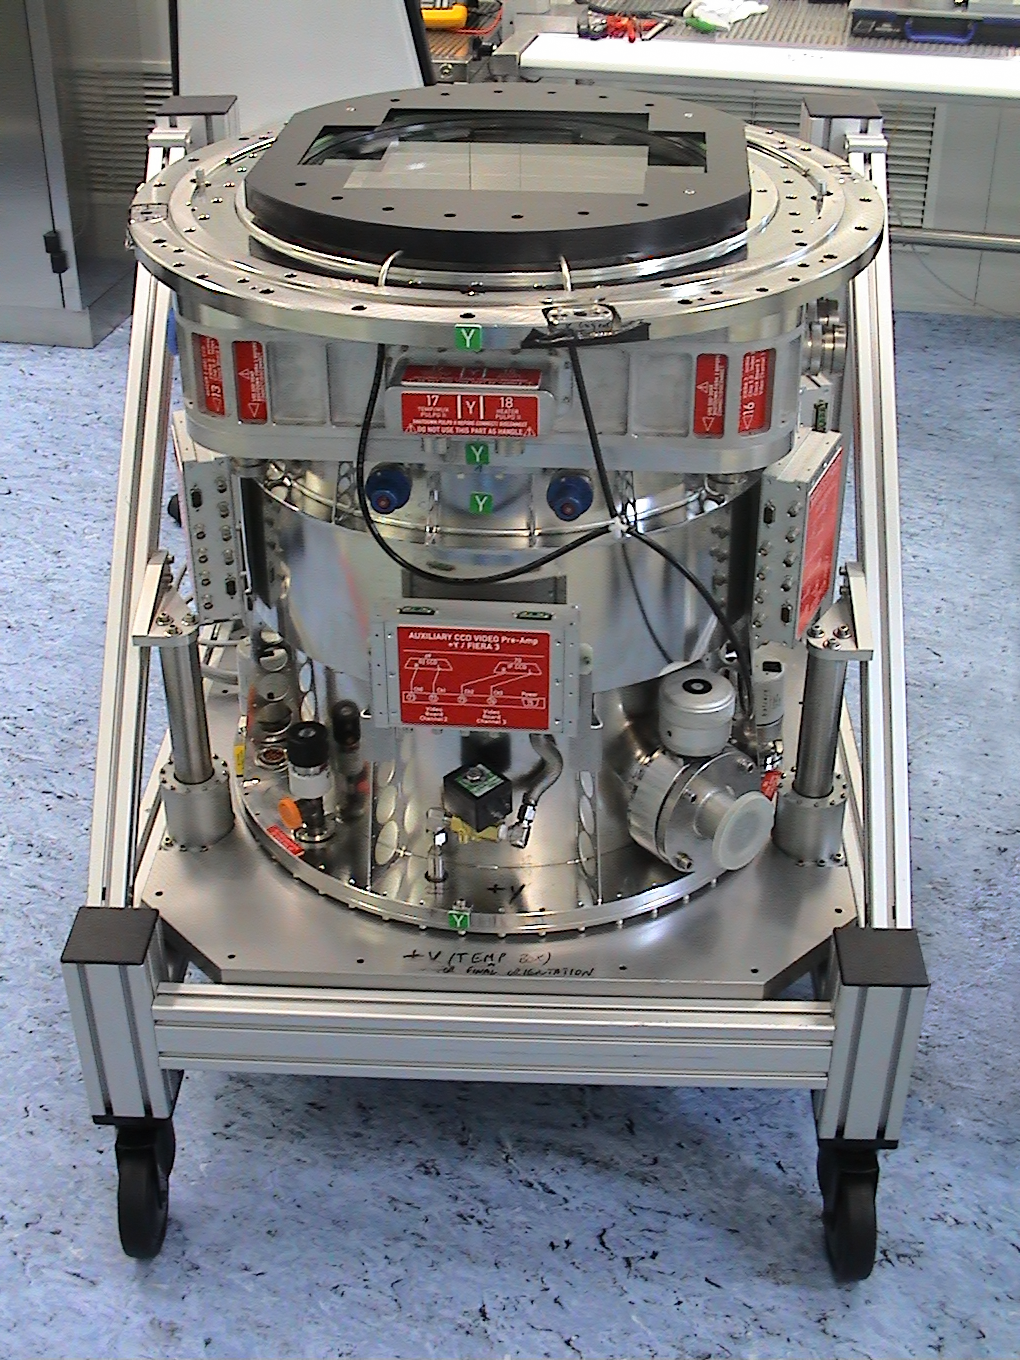

OmegaCAM, the monster camera of the VLT Survey Telescope

The OmegaCAM camera lies at the heart of the VST. It is built around 32 CCD detectors that together create 268-megapixel images. The camera contains extra CCDs to control the guiding and active optics systems as well as many huge colour filters. OmegaCAM was designed and built by a consortium including institutes in the Netherlands, Germany and Italy with major contributions from ESO. This picture shows the core detector system component of OmegaCAM.

Credit: ESO/INAF-VST/OmegaCAM/O. Iwert